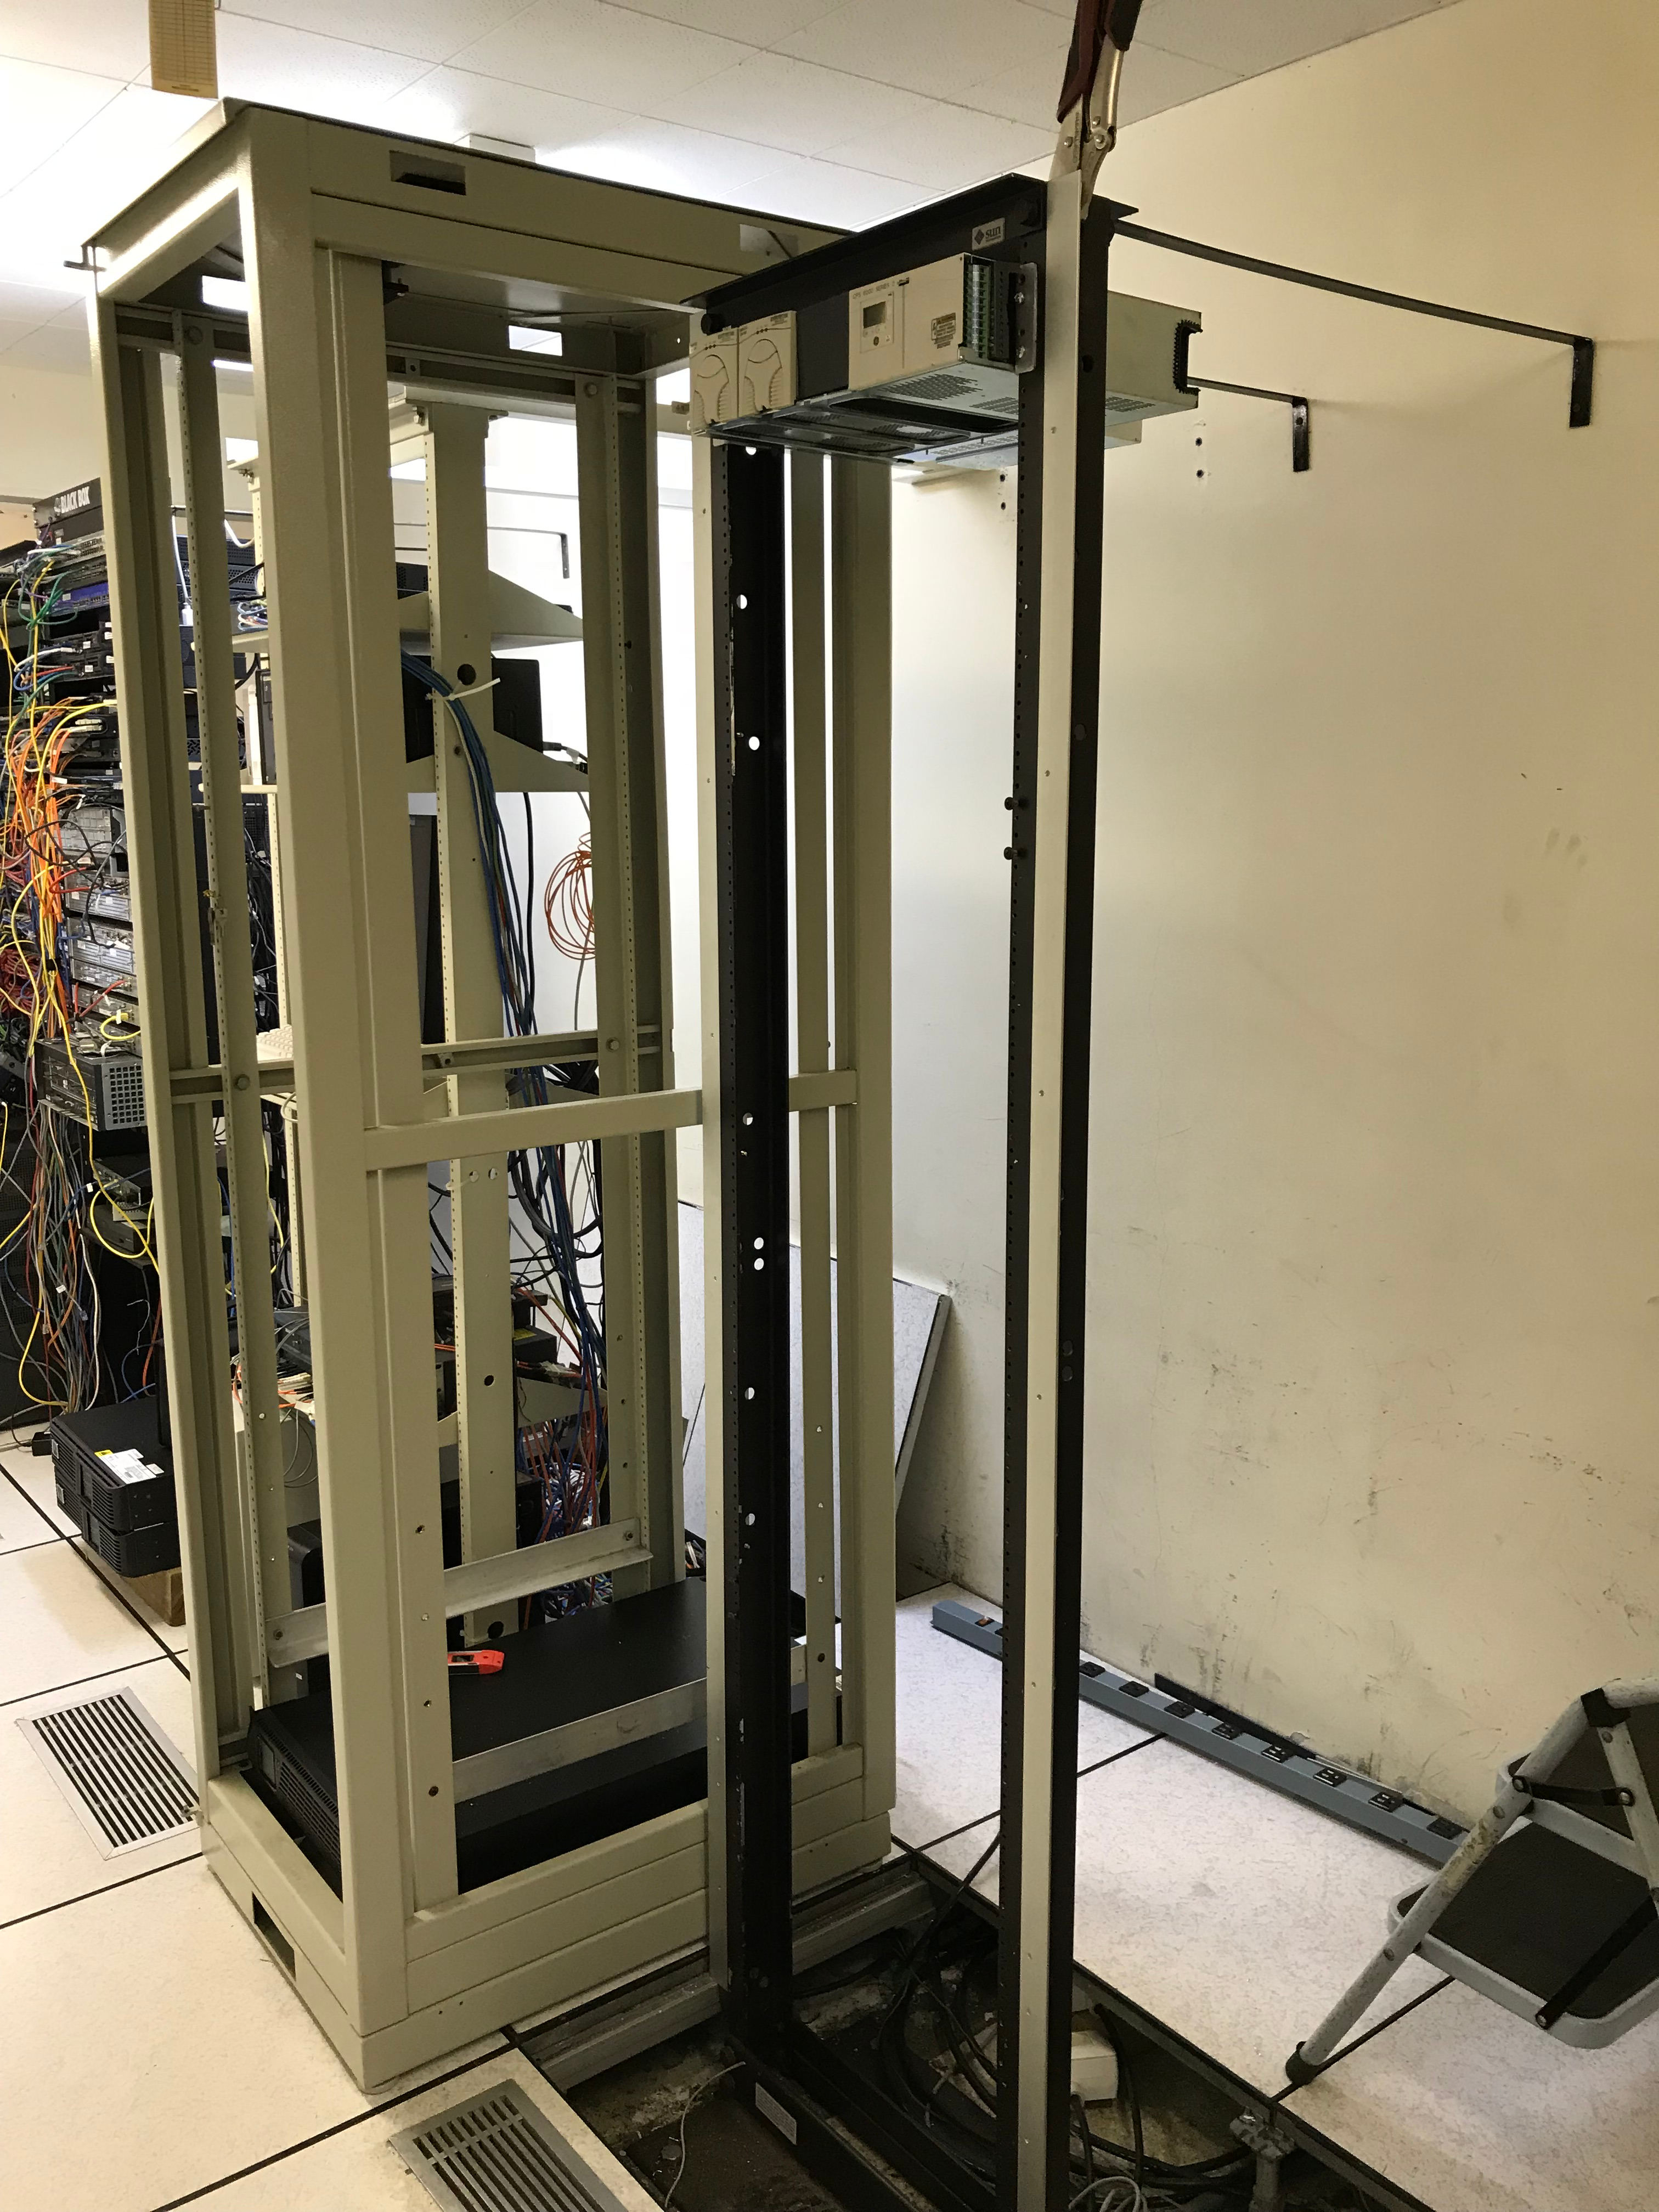

DWDM Installation Project - La Serena

LSST’s fiber-optic network came one milestone closer to activation last week; the AURA LSST Dense Wavelength Division Multiplexing (DWDM) Network Equipment that LSST will use initially was installed in several key locations.

Credit: Rubin Observatory/NSF/AURA